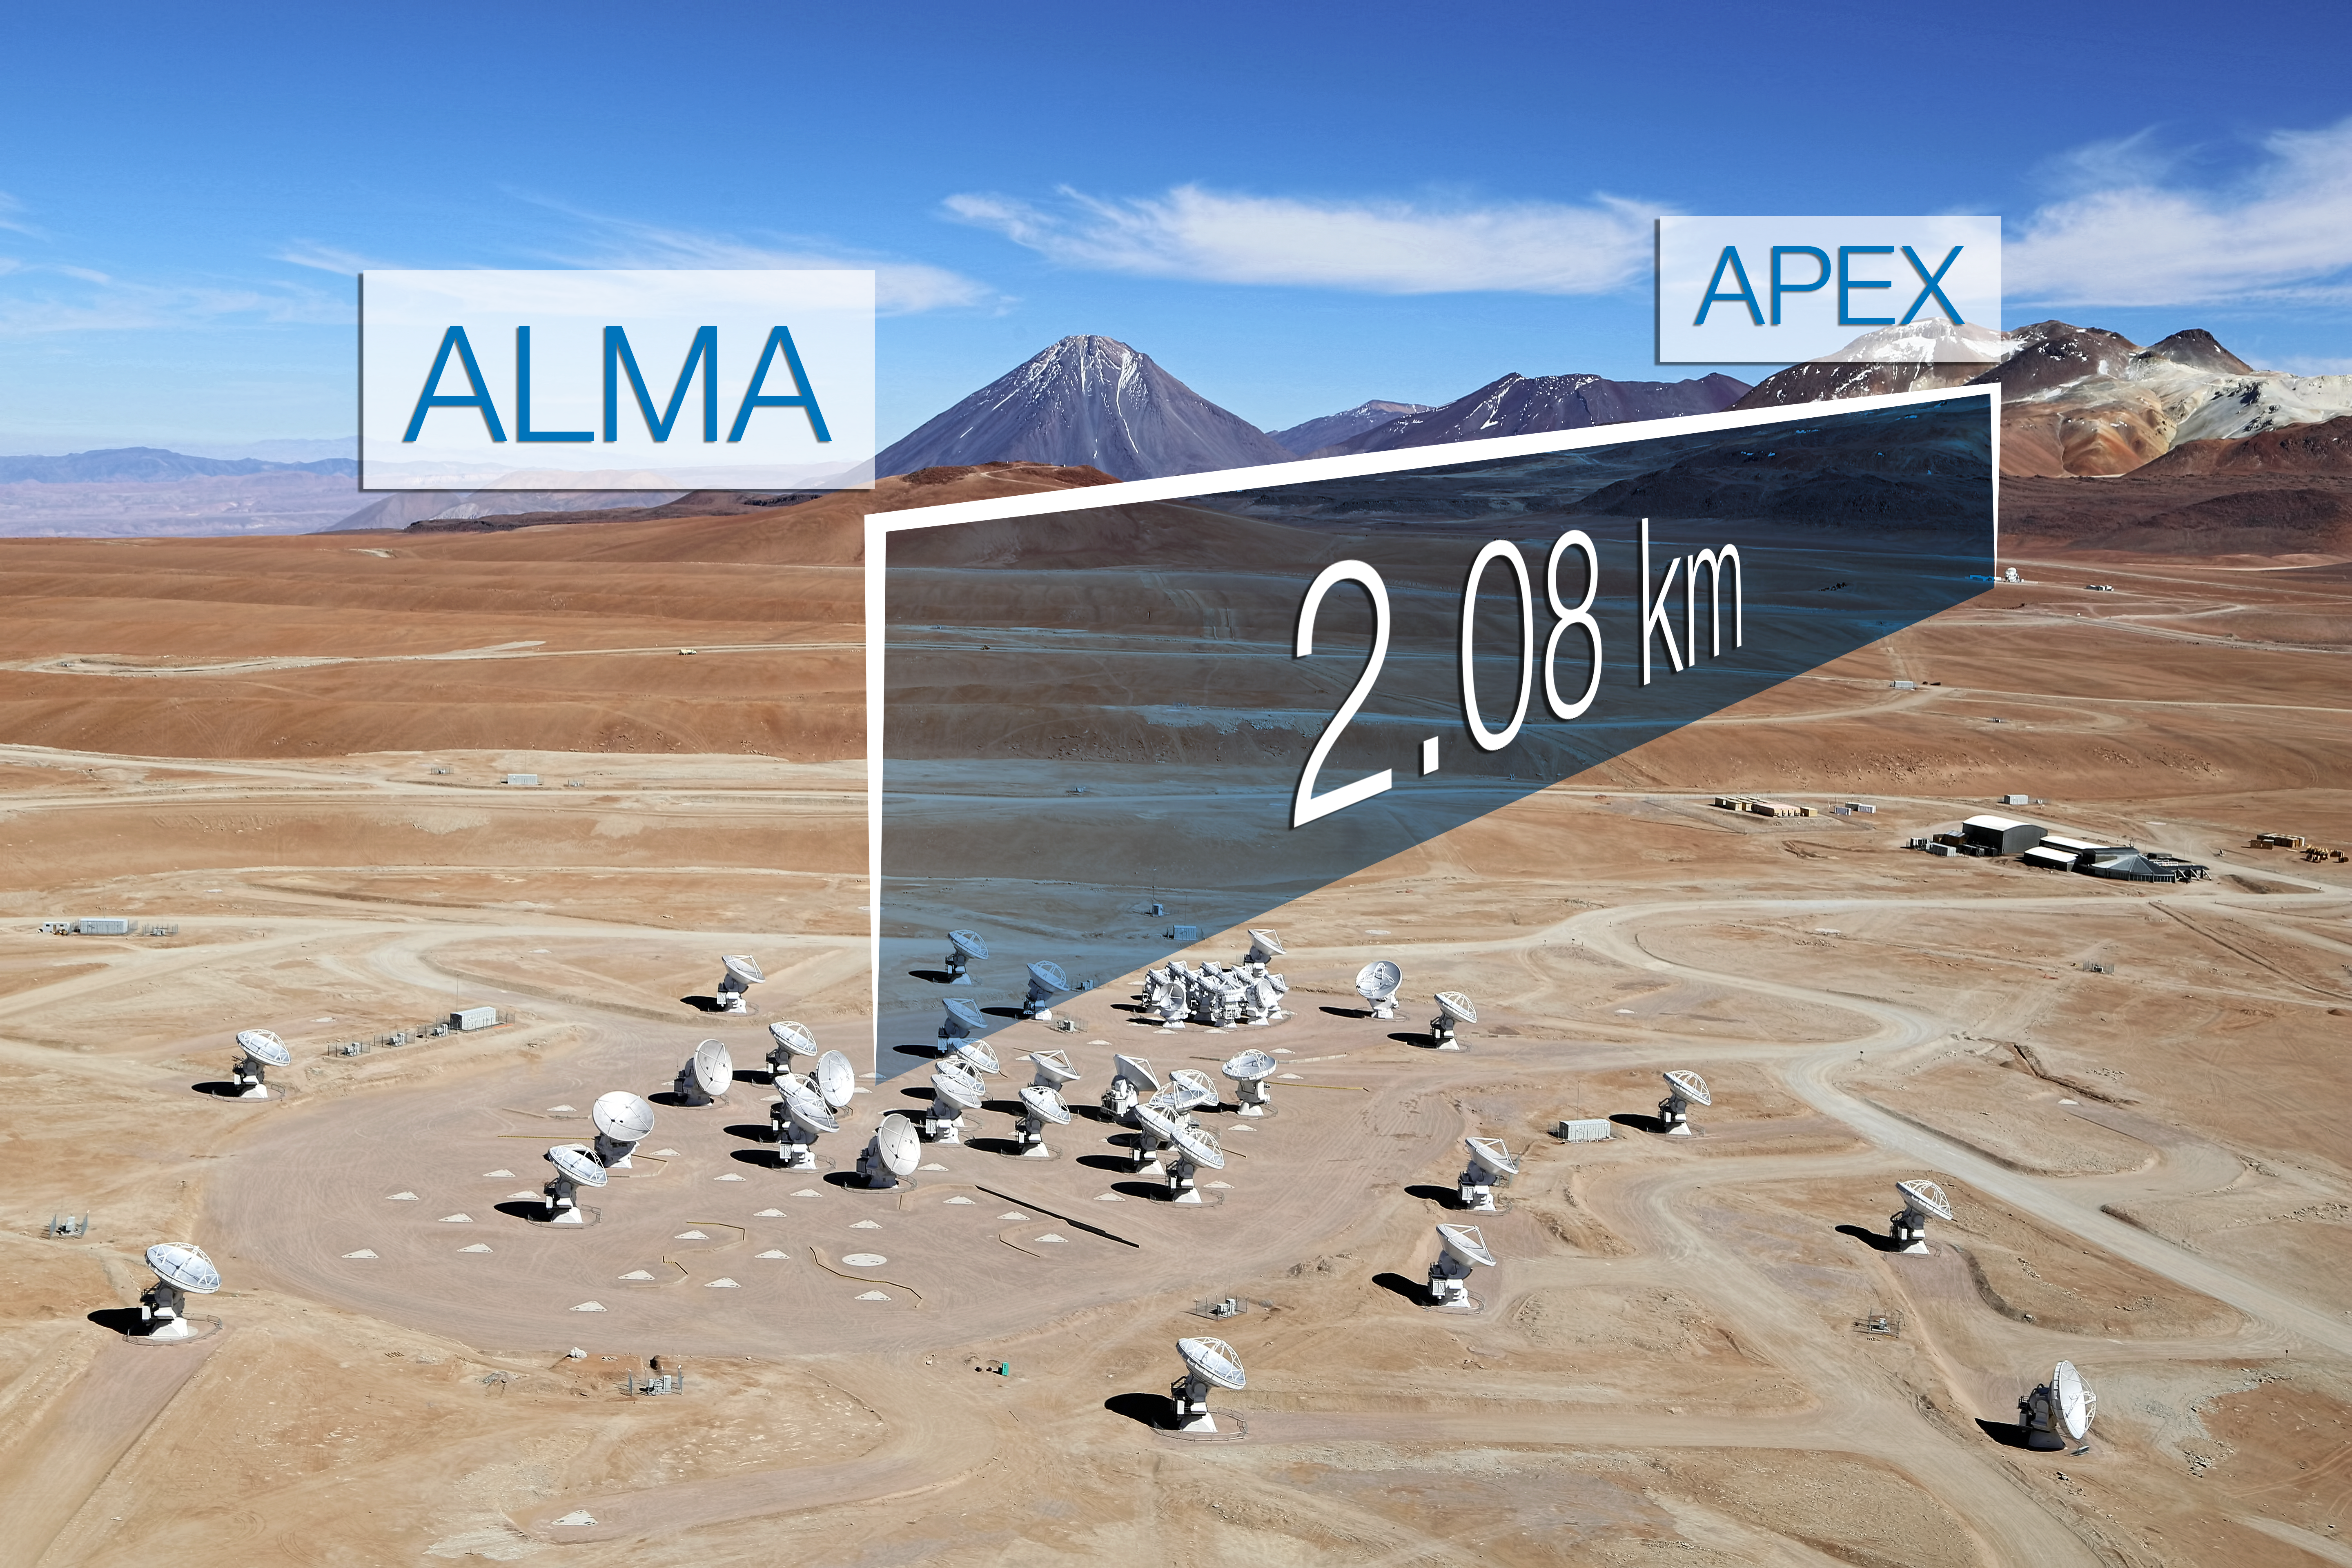

ALMA Performs Its First Very Long Baseline Observations

ALMA, the Atacama Large Millimeter/submillimeter Array, has successfully combined its immense collecting area and sensitivity with that of APEX (Atacama Pathfinder Experiment) to create a new, single instrument through a process known as Very Long Baseline Interferometry (VLBI).

This first successful observation using VLBI with ALMA used a baseline of 2.1 km, and was an essential proof-of-concept test for the planned Event Horizon Telescope, which eventually will include a global network of millimetre-wavelength telescopes.

Credit: Clem & Adri Bacri-Normier (wingsforscience.com)/ESO